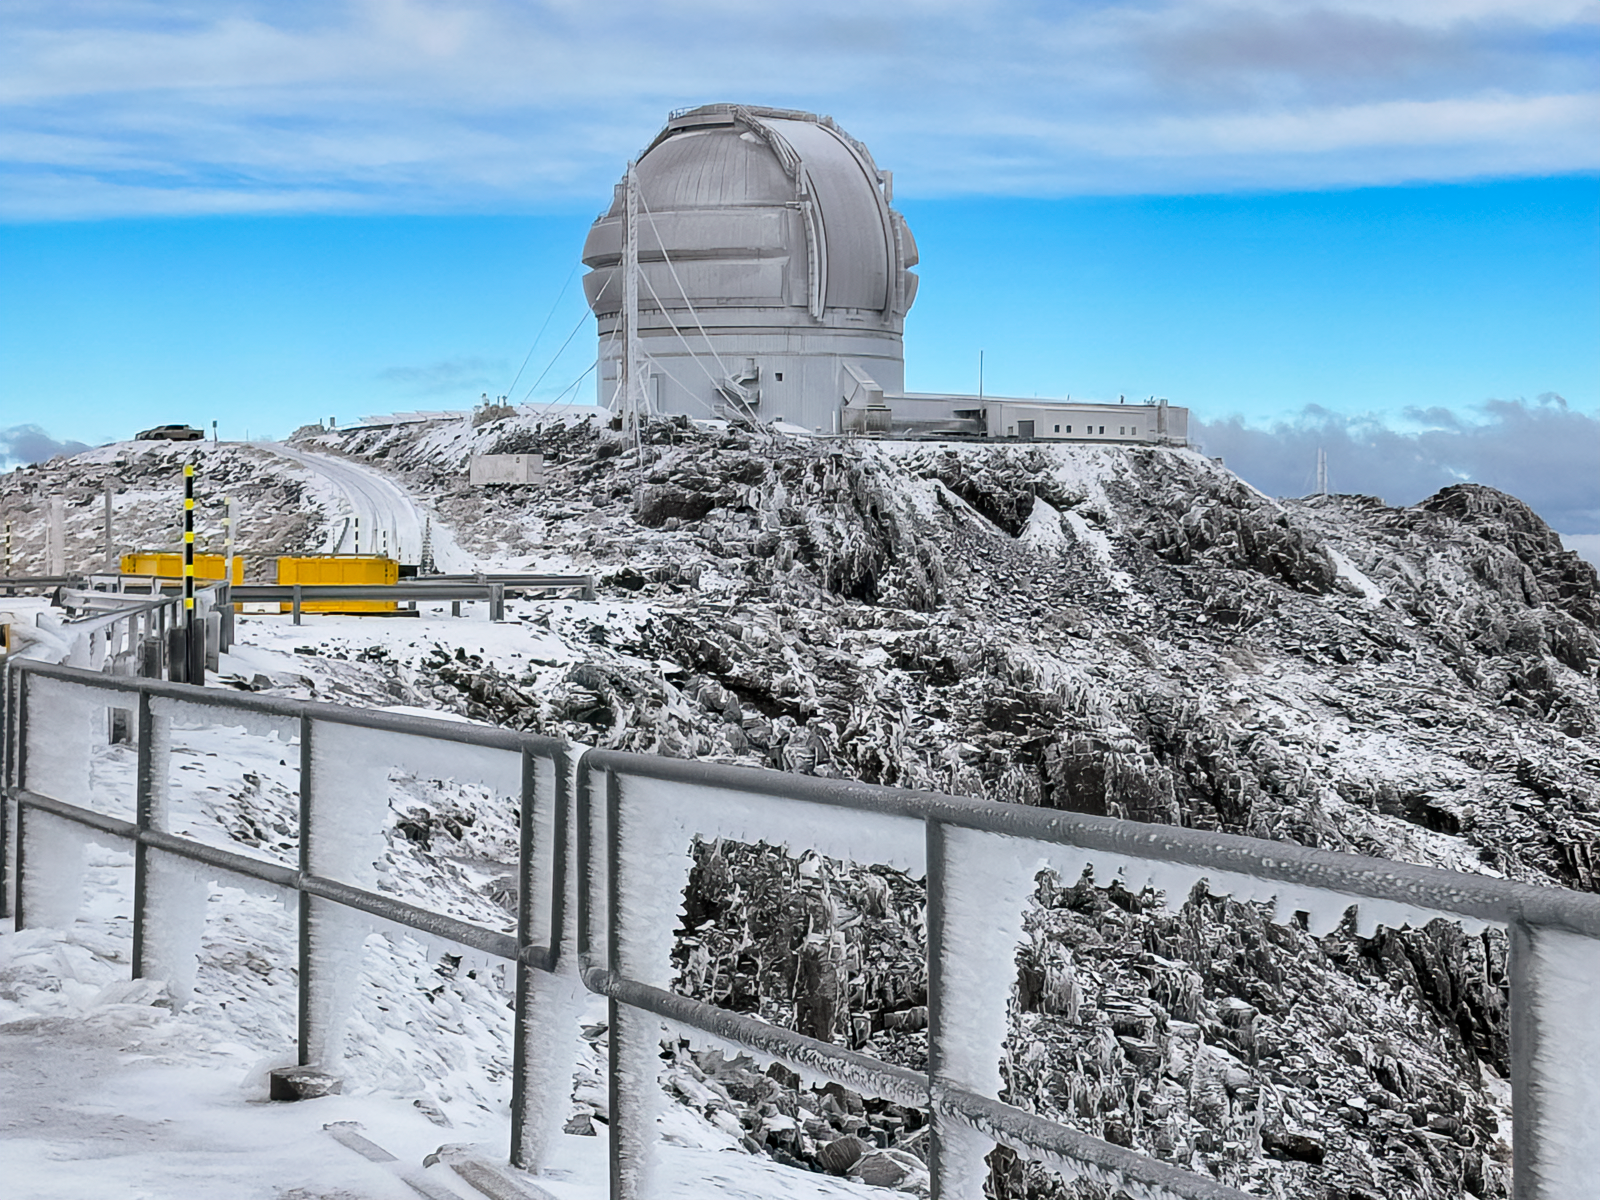

Snow at Cerro Pachón (June 2025)

Gemini South is seen following winter snow on 12 June 2025.

Credit: NOIRLab/NSF/AURA/F. Bruno